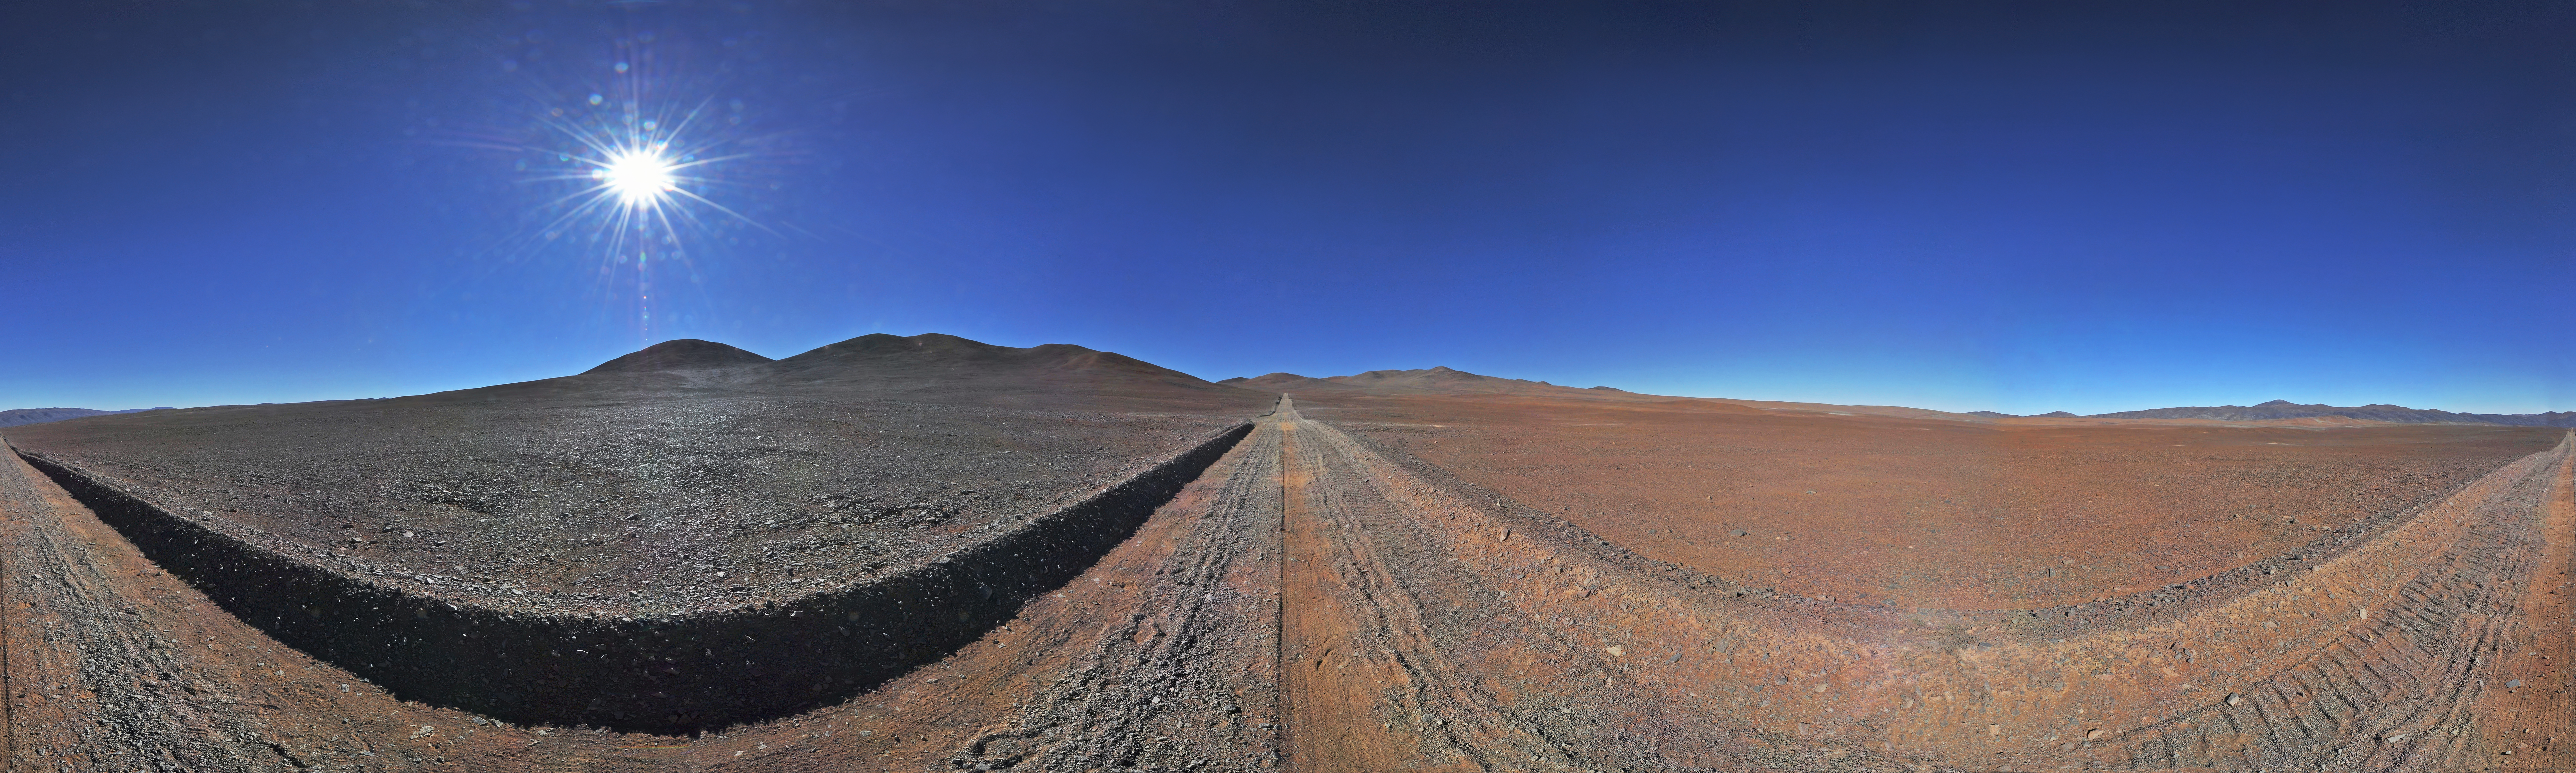

On the road to Armazones

Panoramic view of the old dirt road to Cerro Armazones. Cerro Armazones was chosen as the site for the planned Extremely Large Telescope (ELT), which, with its 39-metre diameter mirror, will be the world’s biggest eye on the sky.

Credit: ESO/S. Brunier